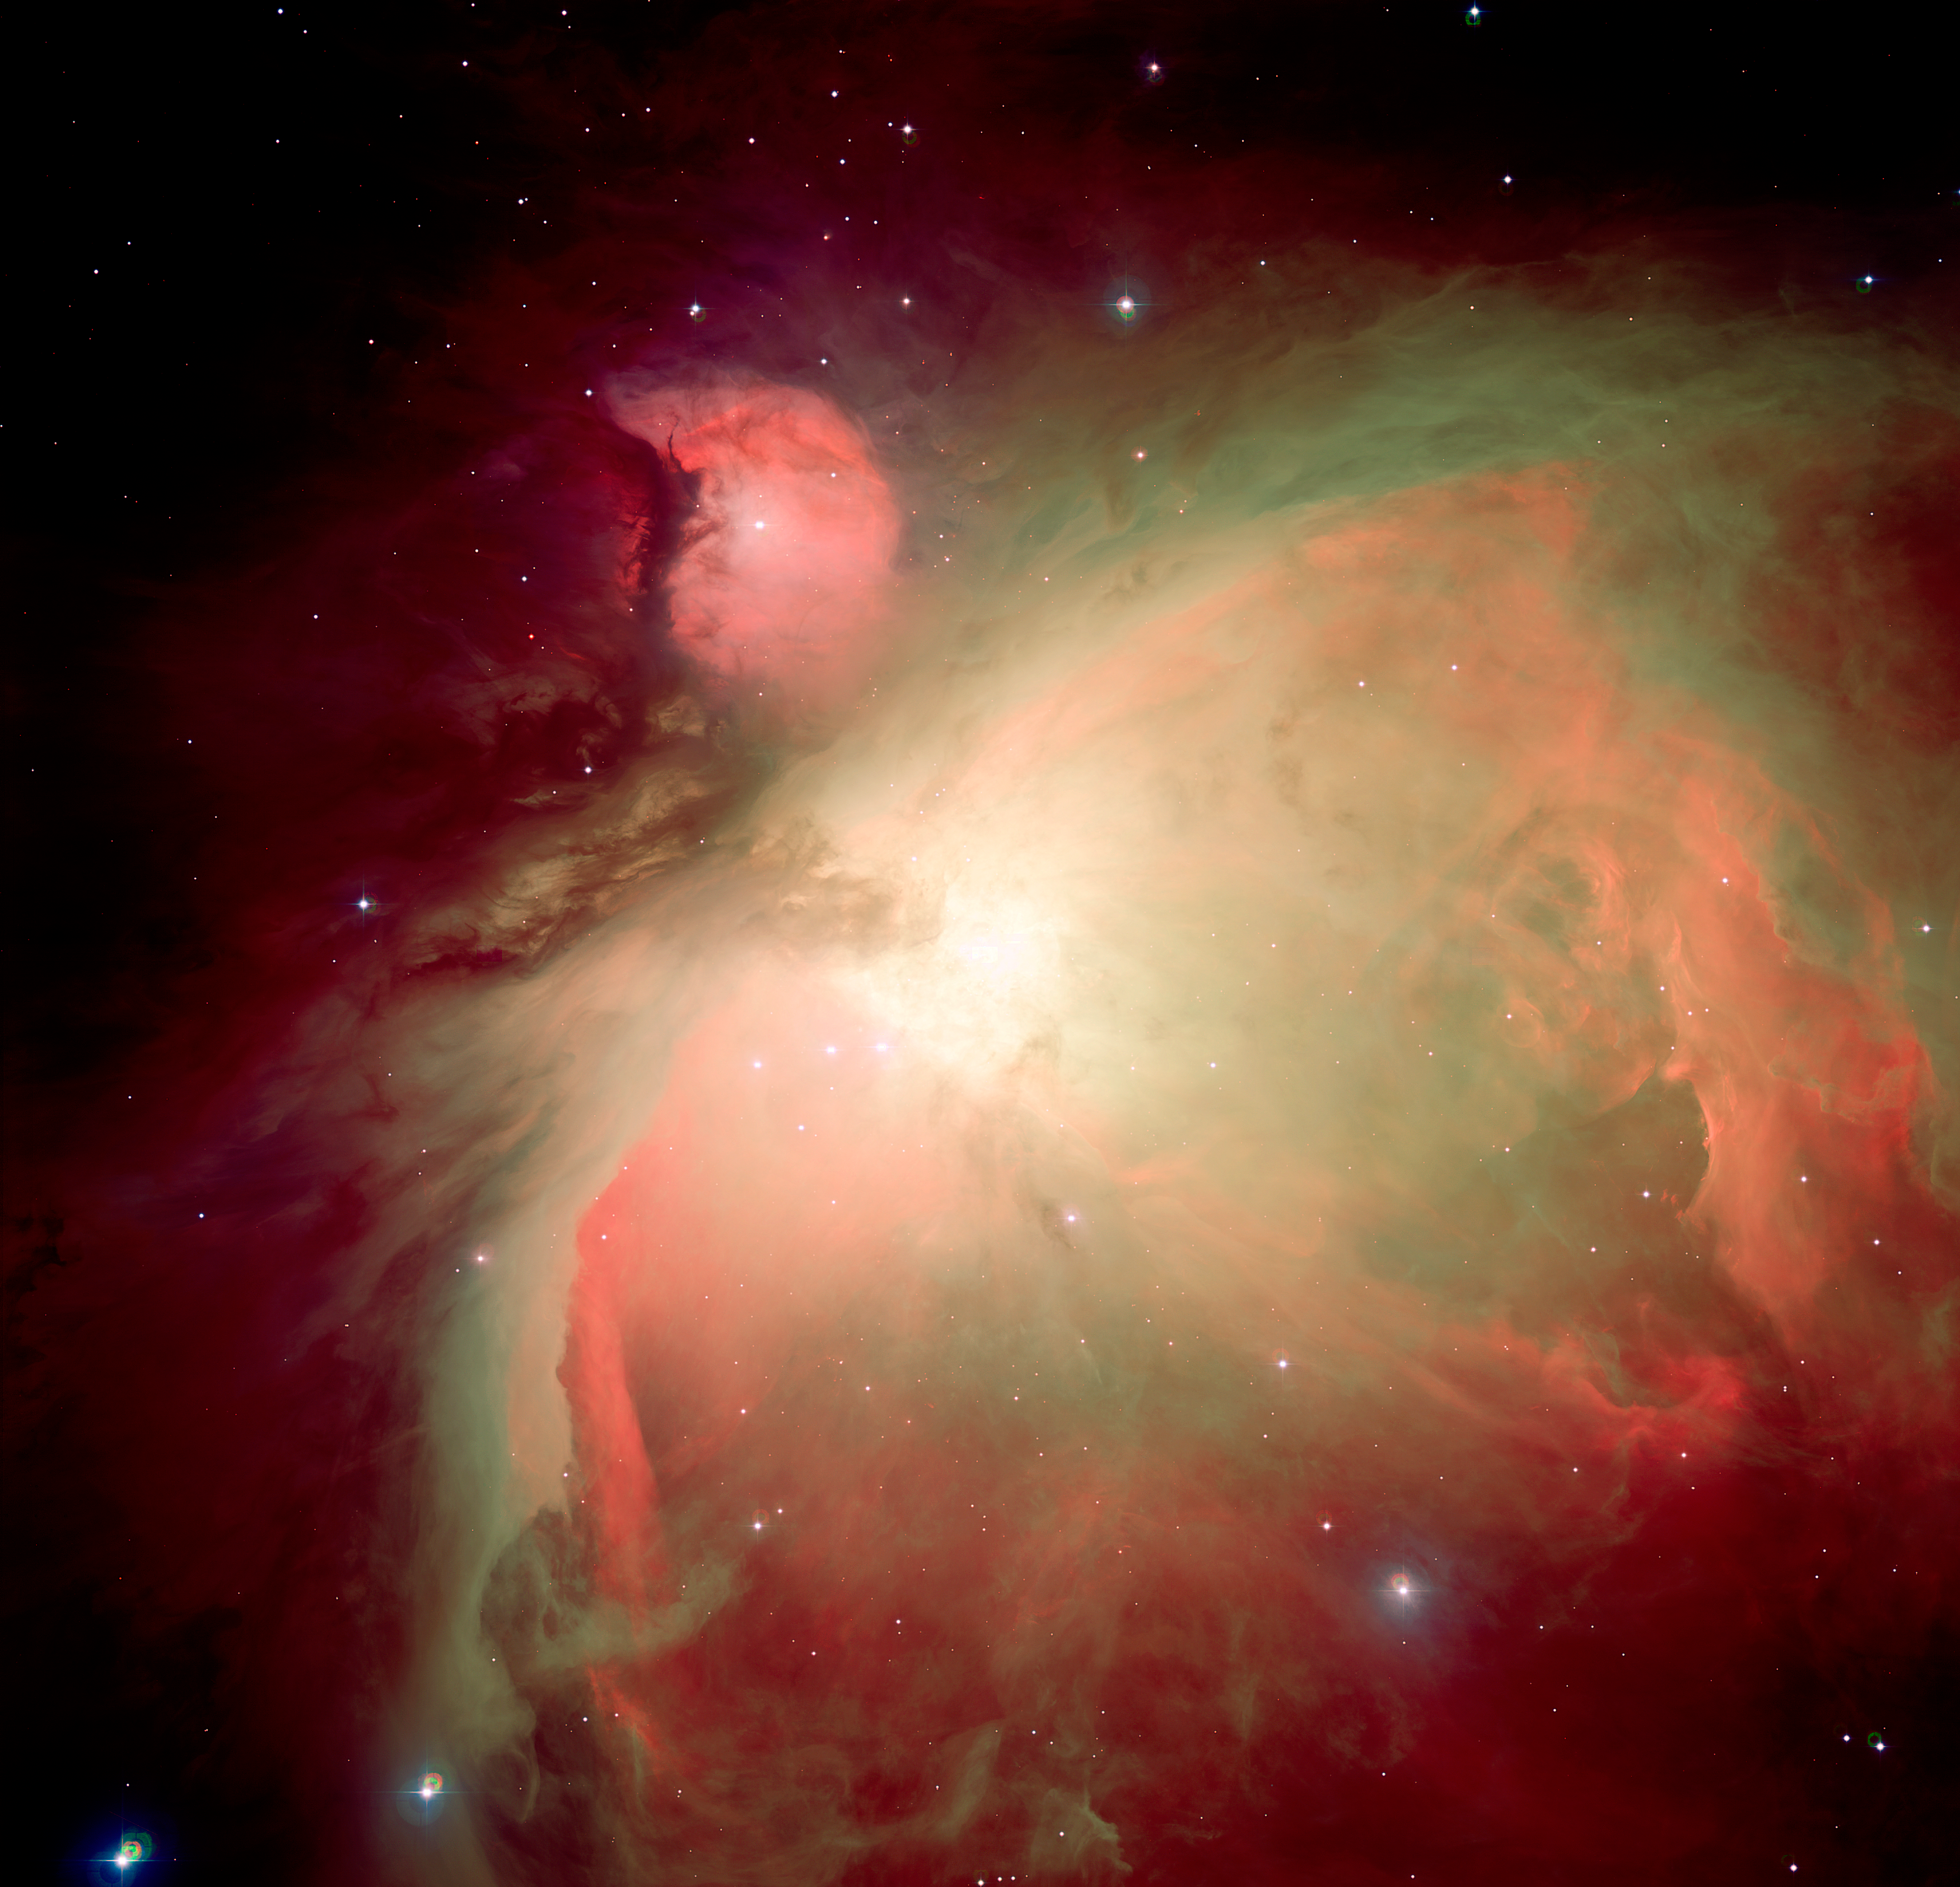

The Orion Nebula (M42)

The individual images of the Orion Nebula where obtained with WFI at the ESO/MPG 2.2m telescope on the night of Dec.10-11, 2001. Several images were obtained in the following filters: U (363.690 nm; 15 images for a total exposure time of 1.25 hour); B (456.252 nm; 14 images; total exp.: 21 min); Oxygen [OIII] (502.393 nm; 15 images; total exp.: 32 min); Halpha (658.827 nm; 15 images; total exp.: 32 min); Sulphur [SII] (676.340 nm; 10 images; total exp.: 30 min). ESO Press Photo eso0421 is a false-colour composite of all of the images obtained in B, Halpha, [OIII], and [SII] where each waveband was associated to a given colour: B to blue, [OIII] to green; Halpha to orange, and [SII] to red. The field of view covers 34 x 33 arcmin2. North is up and East is to the left. The images were first processed by Massimo Robberto (STSci) then further combined by Hännes Heyer and Henri Boffin (ESO).

Credit: ESO